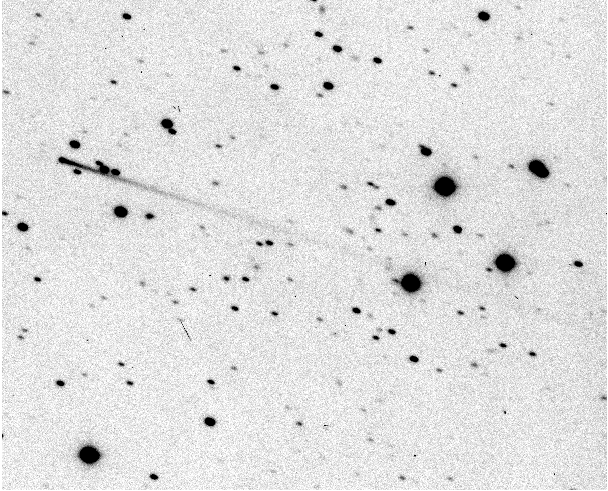

Strange comet discovered at ESO

On August 7, 1996, Eric W. Elst (Royal Observatory, Uccle, Belgium) reported his discovery of a cometary image on mid-July exposures by Guido Pizarro with the 1.0-m ESO Schmidt telescope at the La Silla Observatory. Further ESO Schmidt plates were then obtained, and on August 19, with the help of orbital computations by Brian Marsden (IAU Central Bureau for Astronomical Telegrams, Cambridge, Mass., USA), Elst was able to identify the object on them. The comet can easily be identified in the frame. No coma is seen, only the pronounced, extremely narrow dust tail which points towards position angle p.a. = 252 deg (about 2 deg away from the direction towards the Sun). The overall length of the tail in the frame is about 7.6 arcmin (= 555,000 km at the comet), but actually it is longer than 8.5 arcmin, since it extends beyond the edge of the field of view of the original image.

Credit: ESO